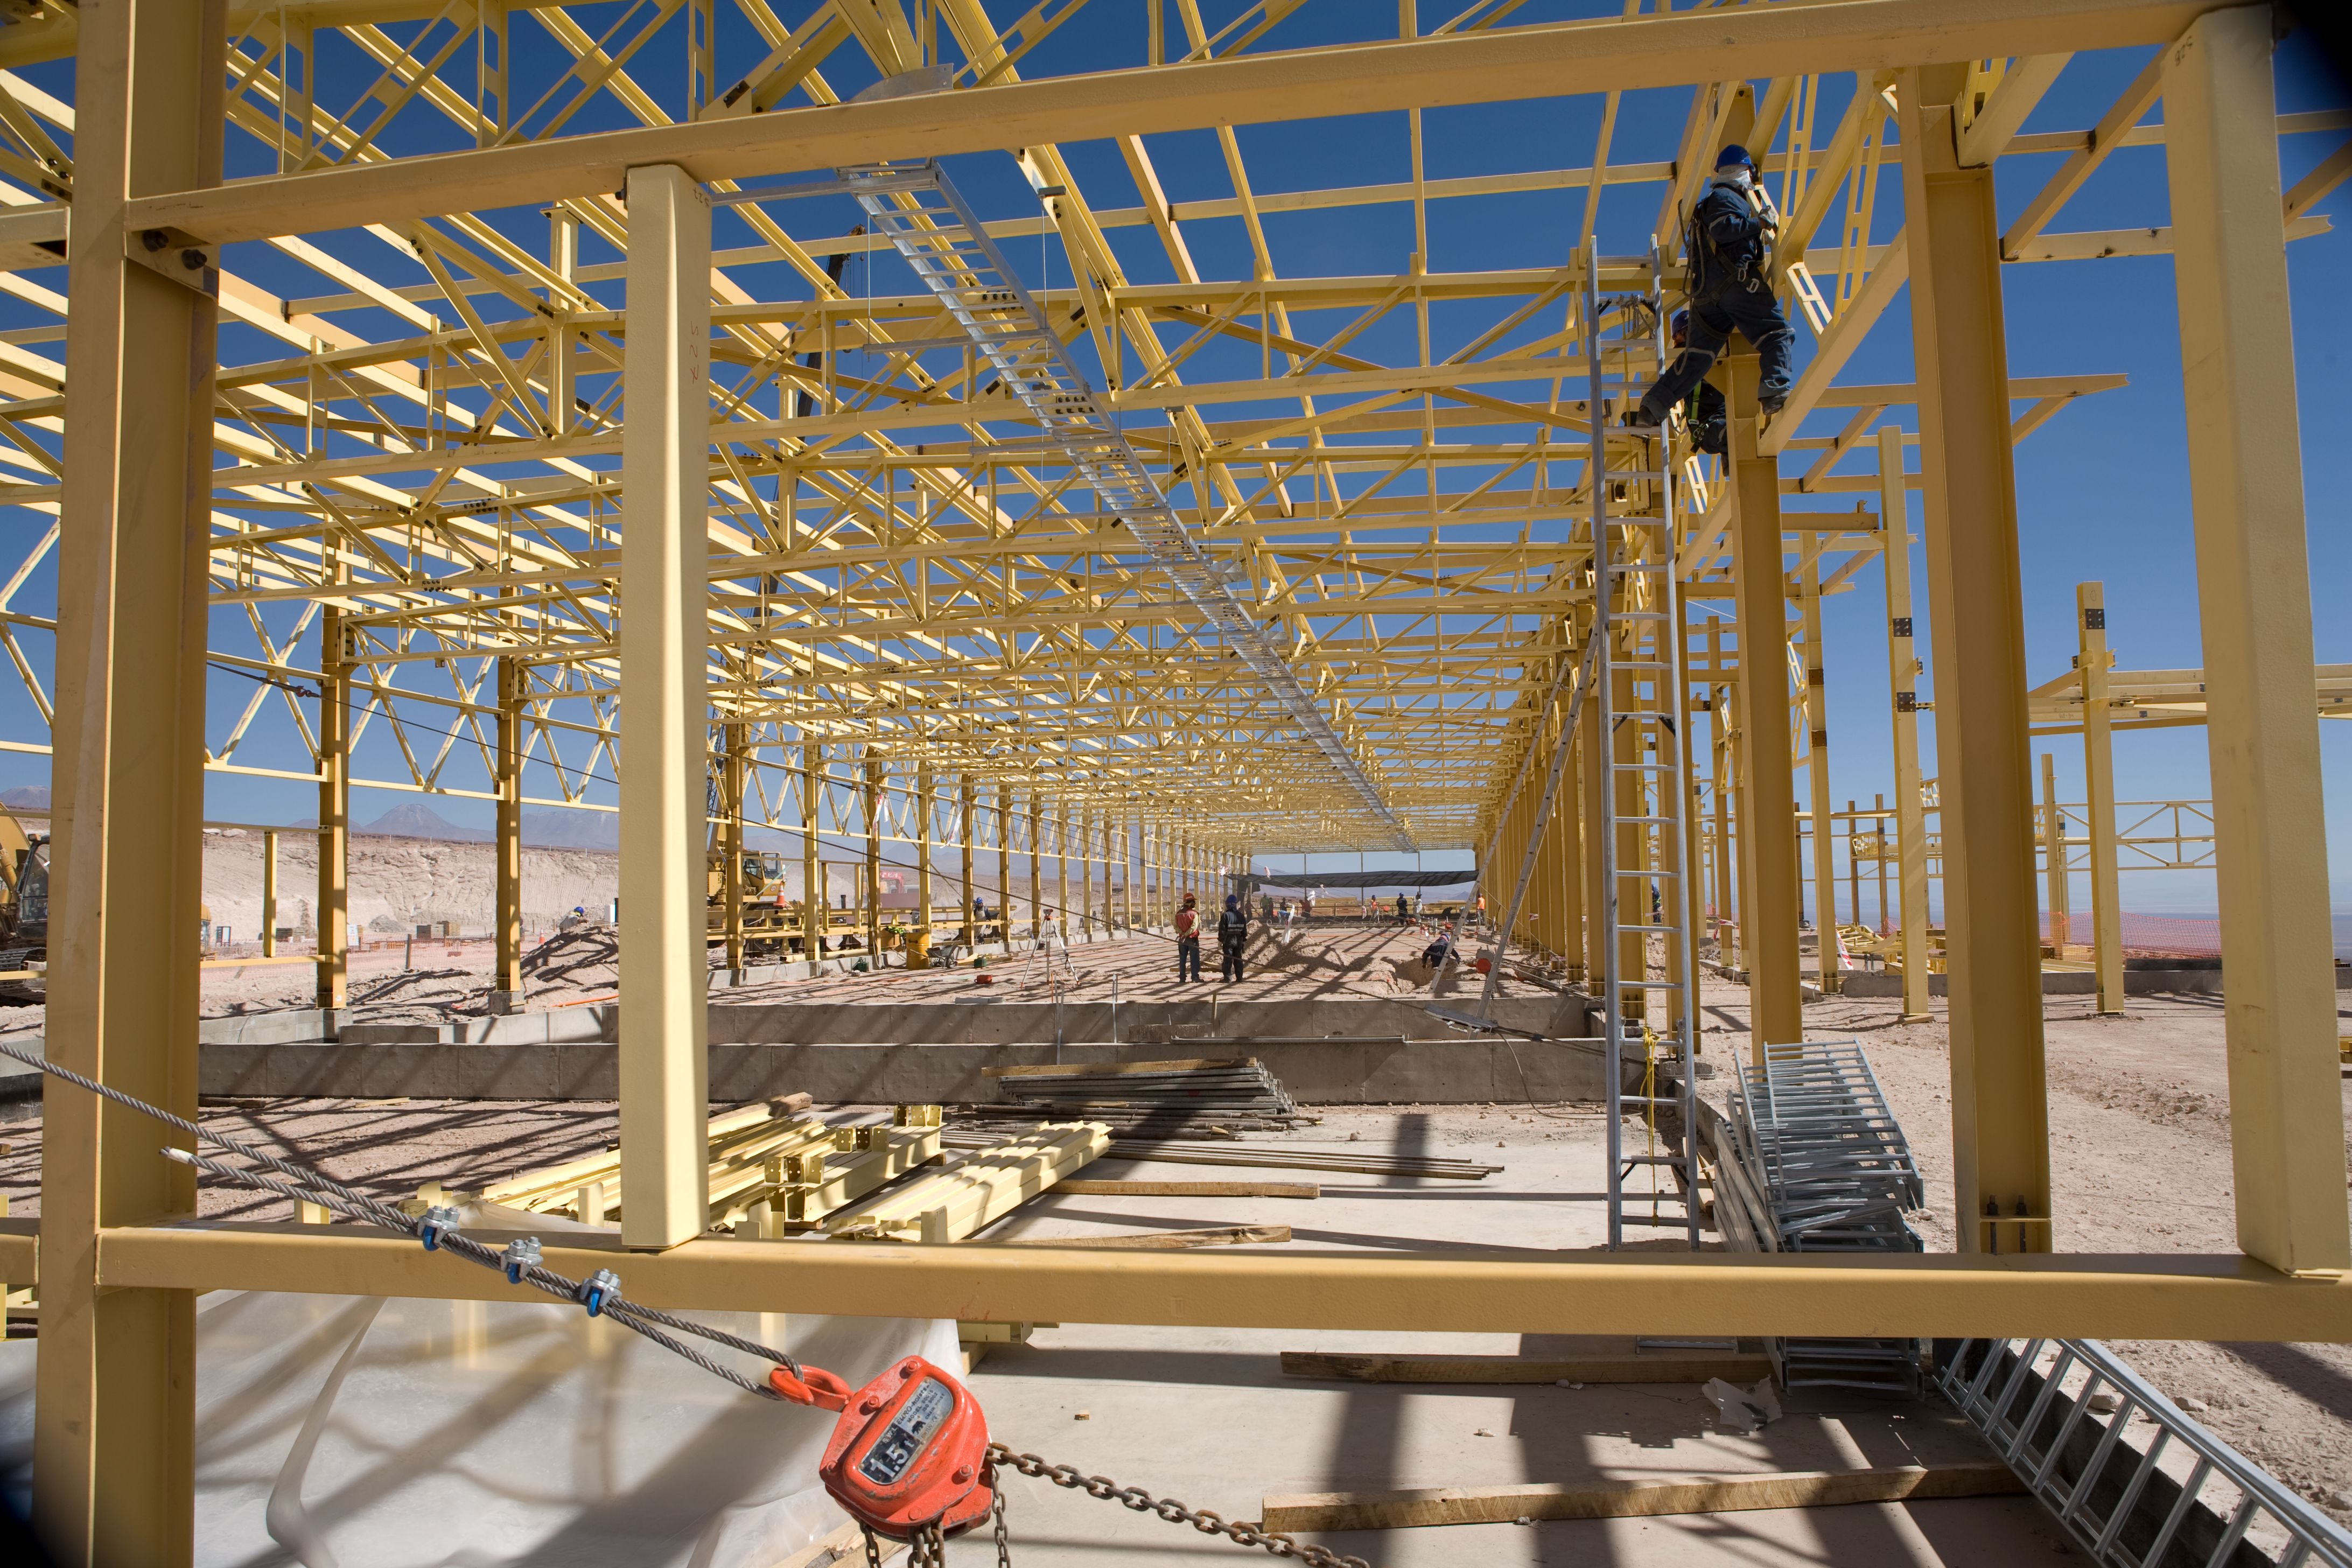

ALMA construction

Construction work at ALMA' base camp. The assembly hall for antennas seen in January 2007.

Credit: ALMA (ESO/NAOJ/NRAO)